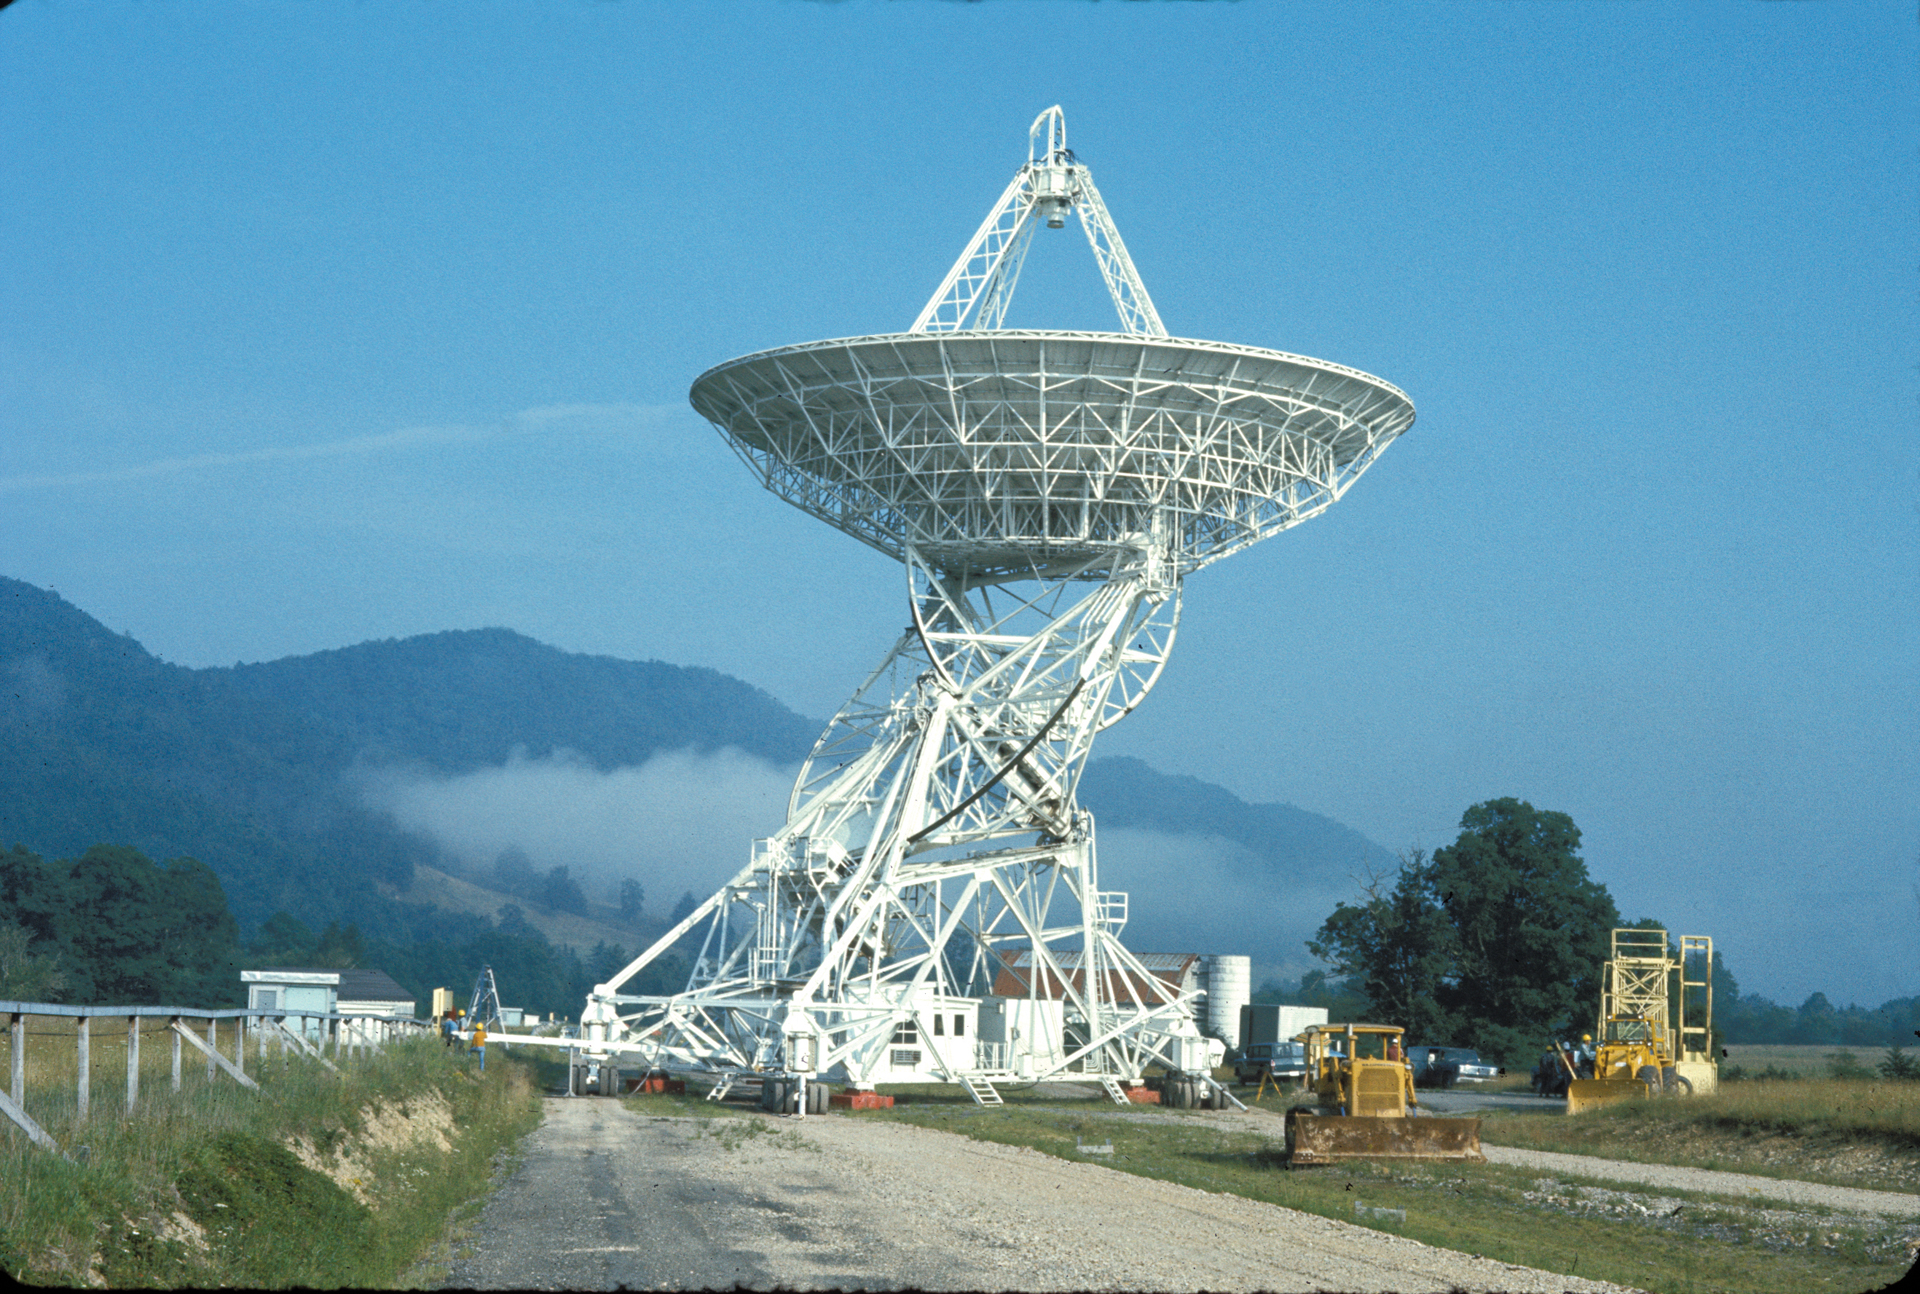

The second 85-foot telescope of Green Bank Observatory

Previously, owned by the National Radio Astronomy Observatory (NRAO), Green Bank Observatory’s second 85-foot telescope (85-2) was, like its predecessor, the Howard E. Tatel Telescope, was built from a kit by the Blaw-Knox Corporation. Completed in February 1964, the 85-2 paired with the Tatel to form the NRAO’s first array, the Green Bank Interferometer (GBI). The GBI was changeable, because the 85-2 telescope sat on its own set of 64 wheels, and tractors could haul it up and down this stretch of road leading from the Tatel. In fact, the D7 Bulldozer in the foreground right was used as a pulling truck. Changing the distance between the 85-footers changed the resolution of the array’s combined view: farther equals higher resolution. An early computer combined the data from the two telescopes, and the cable tray for the signals runs along the far left of this photo. Today, there are three 85-foot dish antenna’s that for the GBI.

Credit: NRAO/AUI/NSF